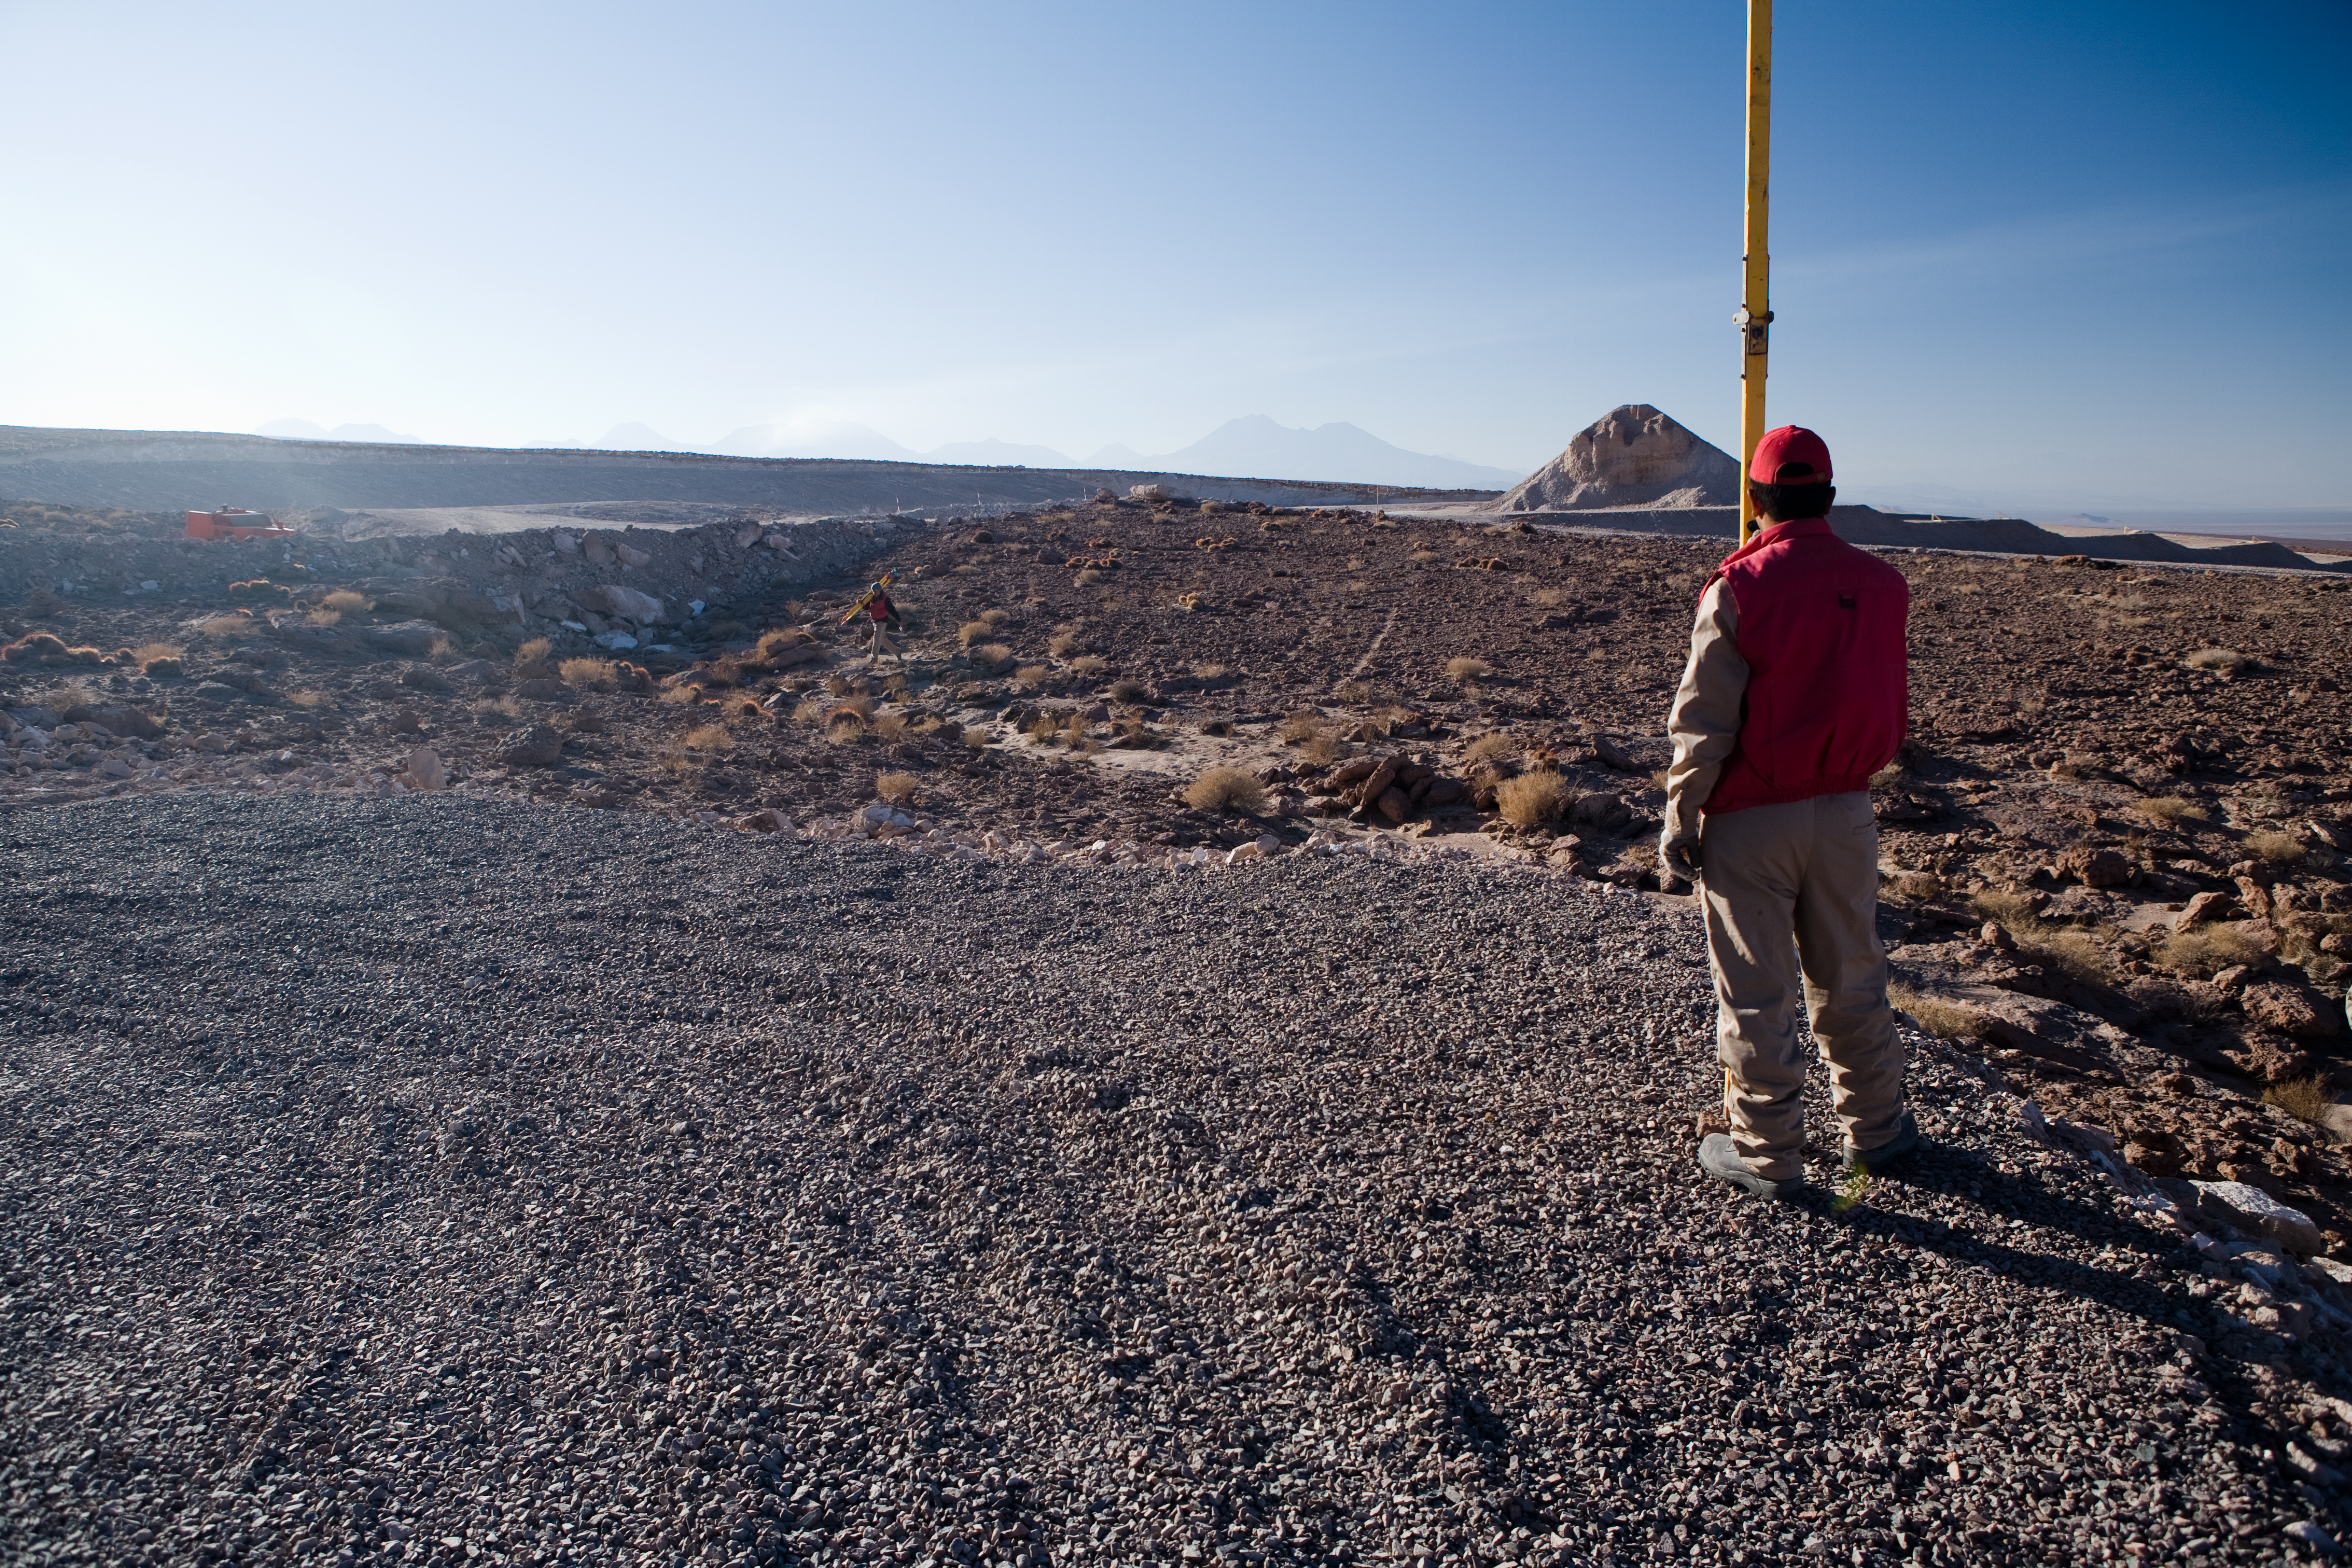

Construction of the ALMA road

To reach the ALMA site, a private road was built in order to connect the public road between the villages of San Pedro de Atacama and Toconao, on the east edge of the Atacama salt-lake, with the Chajnantor Plateau, at 5000 m altitude. Along the ALMA road, at 2900 m altitude, is the Operation Support Facility (OSF), from where ALMA operations will be coordinated once the construction ends at the Array Operations Site (AOS), on the Chajantor Plateau. The road has been built with the minimum slope possible and no inclination on the curves, following the technical specifications required by the ALMA antenna transporters.

Credit: ALMA (ESO/NAOJ/NRAO)